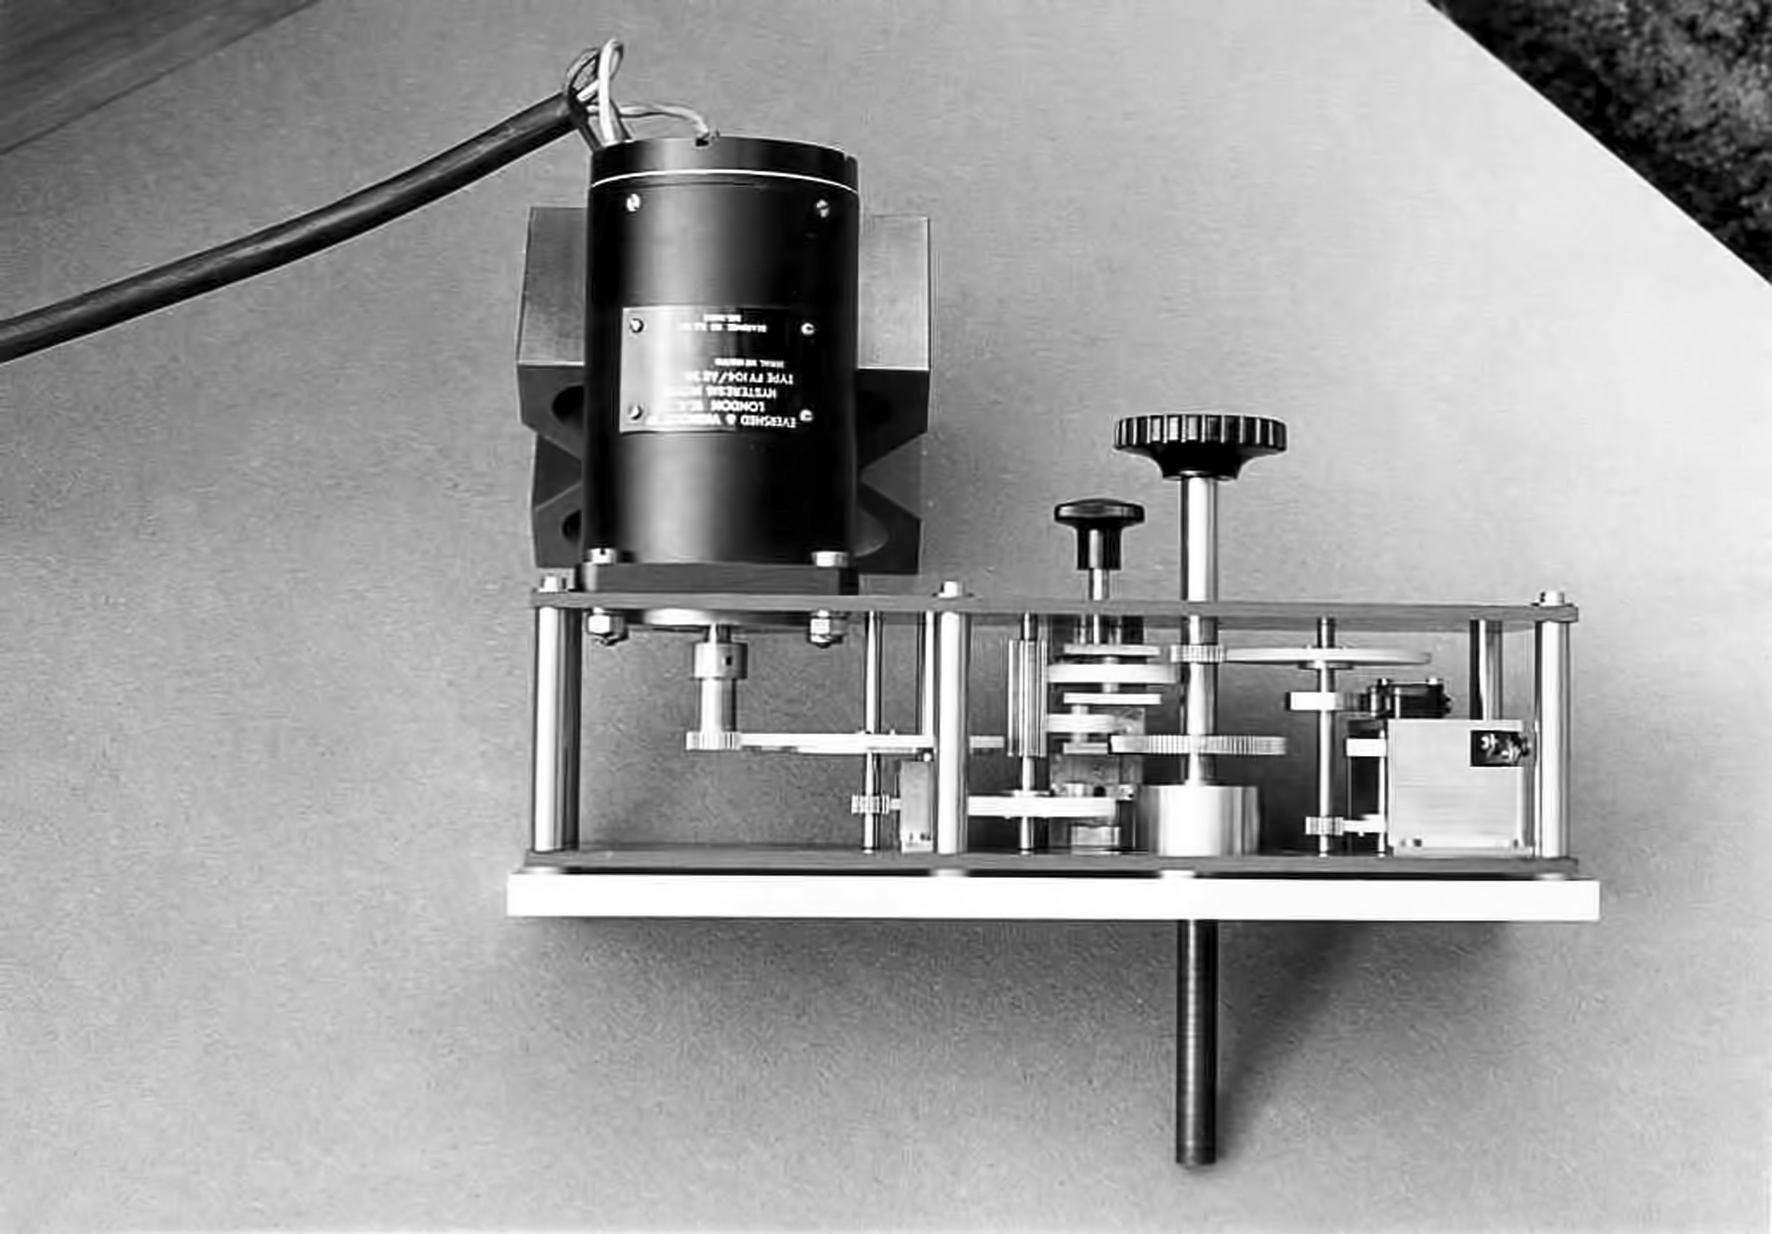

Kapteyn mid-infrared photometer

Kapteyn mid-infrared photometer in the Kapteyn Laboratory in Groningen, Netherlands. This instrument was mounted in the ESO 1-metre telescope, which is decomissioned at the moment.

Credit: ESO